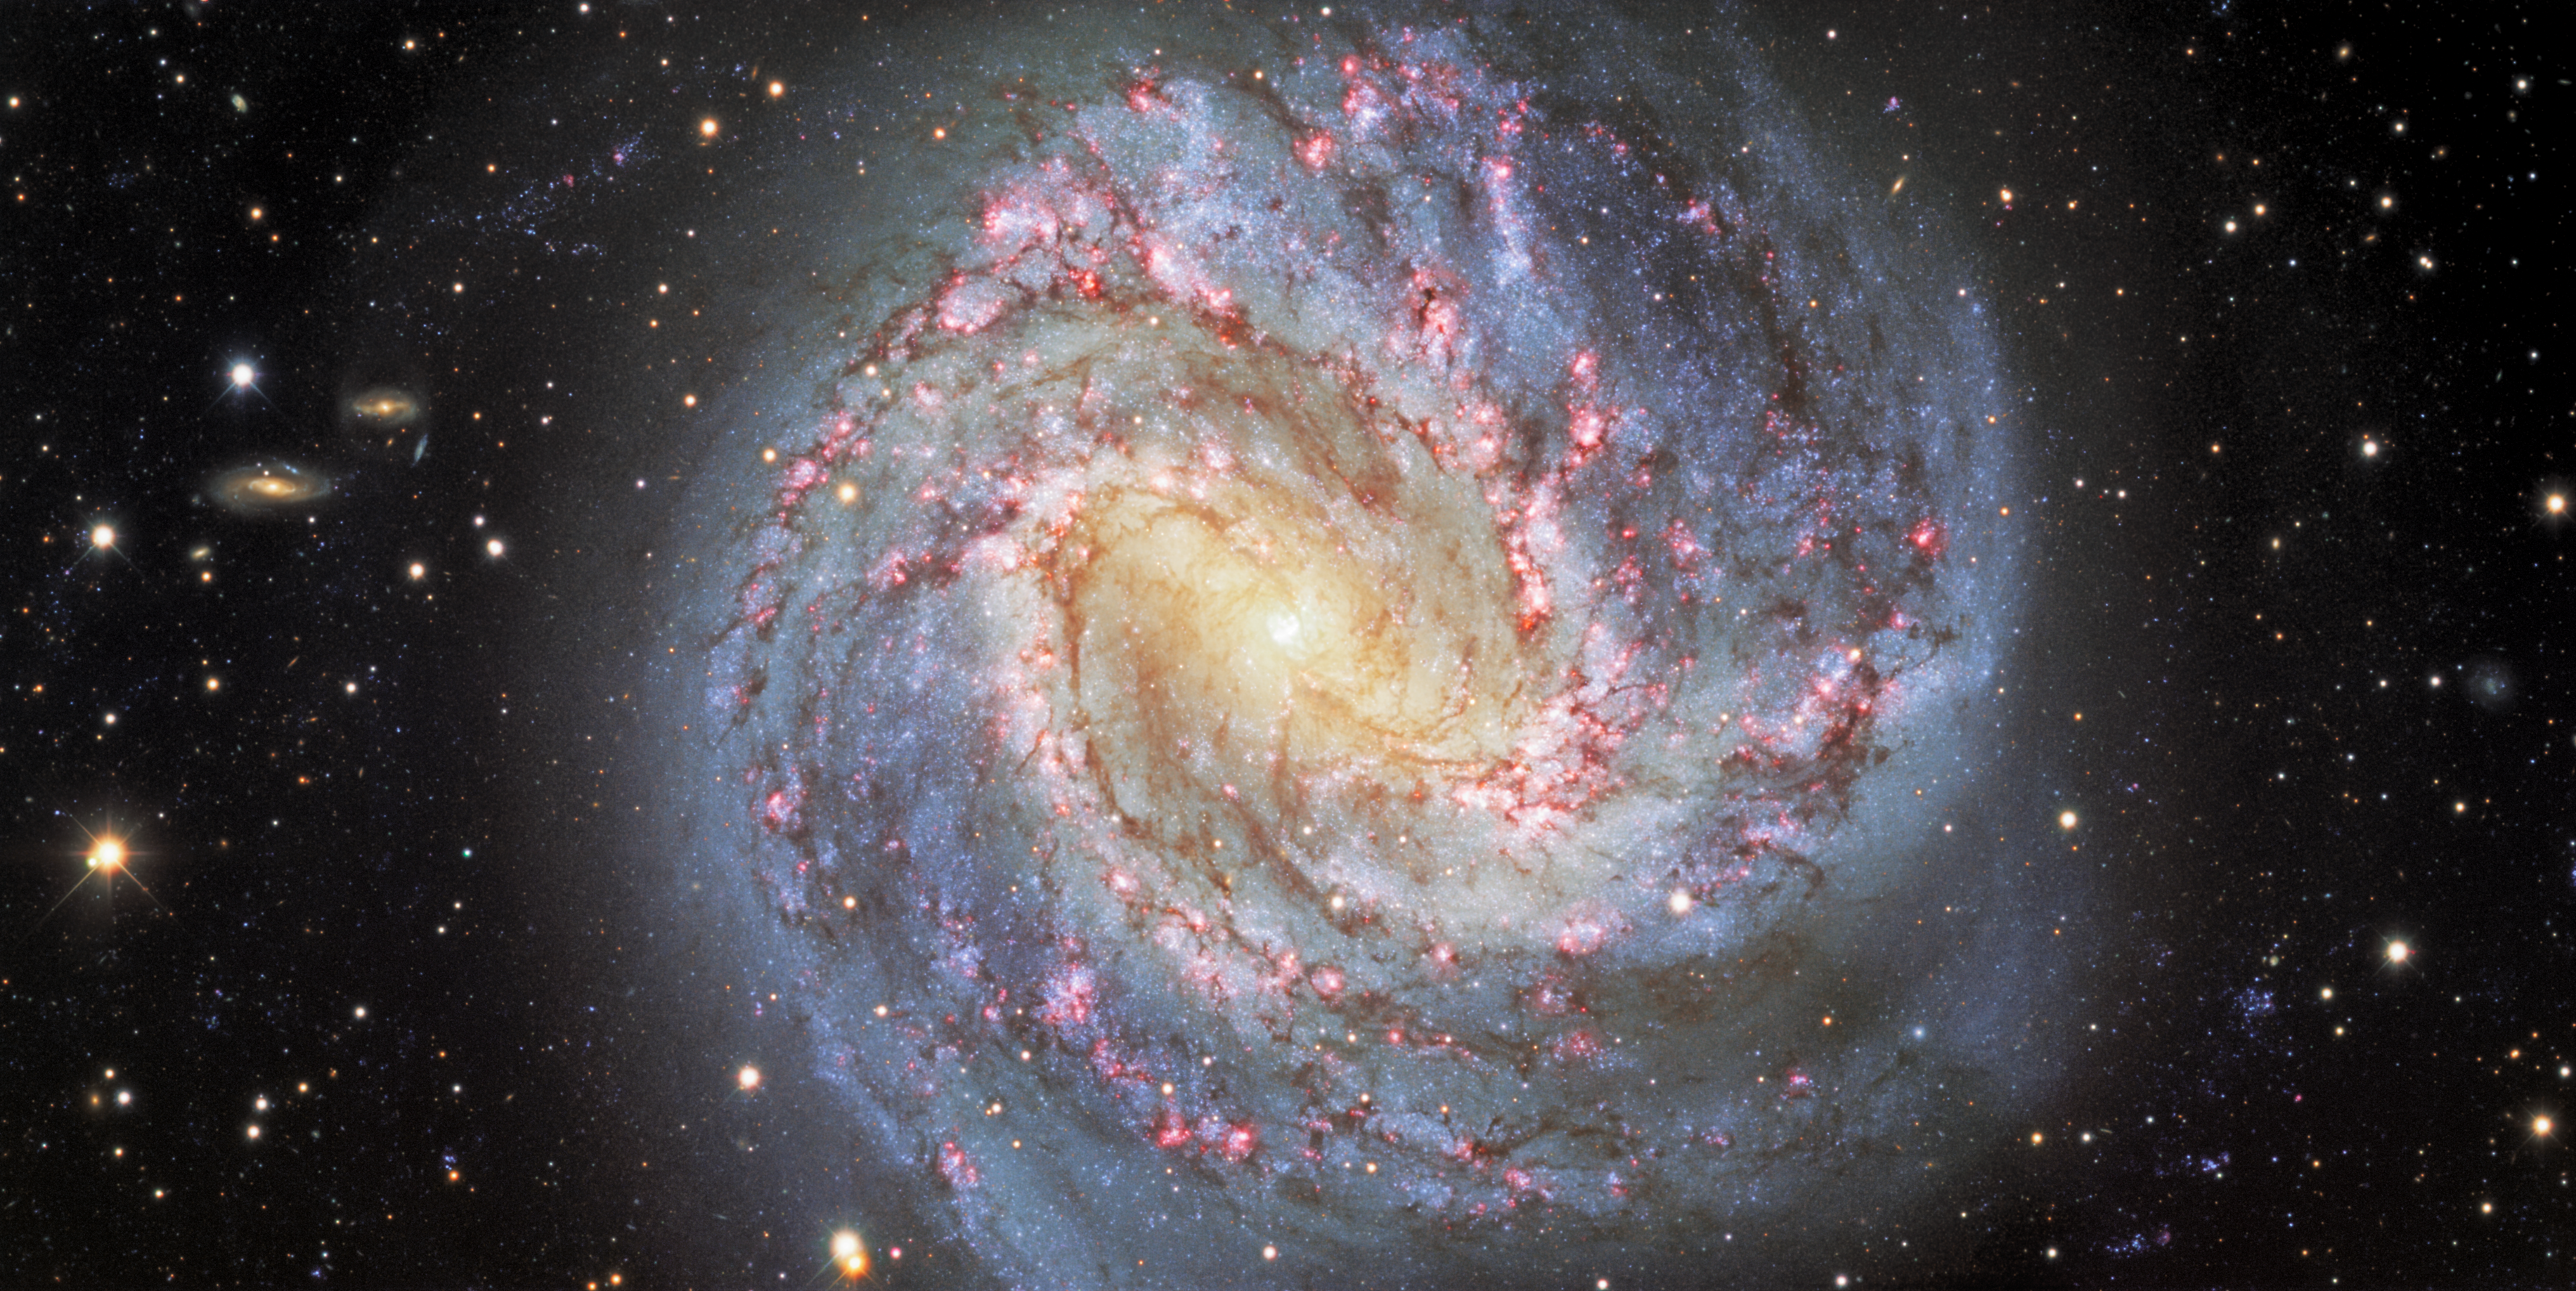

Southern Pinwheel Galaxy, Messier 83

Nicknamed the Southern Pinwheel, Messier 83 (or NGC 5236) is a stunning face-on spiral galaxy located about 15 million light-years away in the southern constellation of Hydra. Its spiral arms are lined with dark lanes of dust and peppered with reddish, star-forming clouds of hydrogen gas. One of the deepest images ever taken of the Southern Pinwheel (combining more than 11 hours of exposure time), this view was captured with the Dark Energy Camera (DECam), which was built by the US Department of Energy (DOE) and is mounted on the Víctor M. Blanco 4-meter Telescope at Cerro Tololo Inter-American Observatory (CTIO), a Program of NSF NOIRLab. Numerous background galaxies, which lie much farther away than Messier 83, appear around the edges of the image.

Credit: CTIO/NOIRLab/DOE/NSF/AURA Acknowledgment: M. Soraisam (University of Illinois) Image processing: Travis Rector (University of Alaska Anchorage), Mahdi Zamani & Davide de Martin